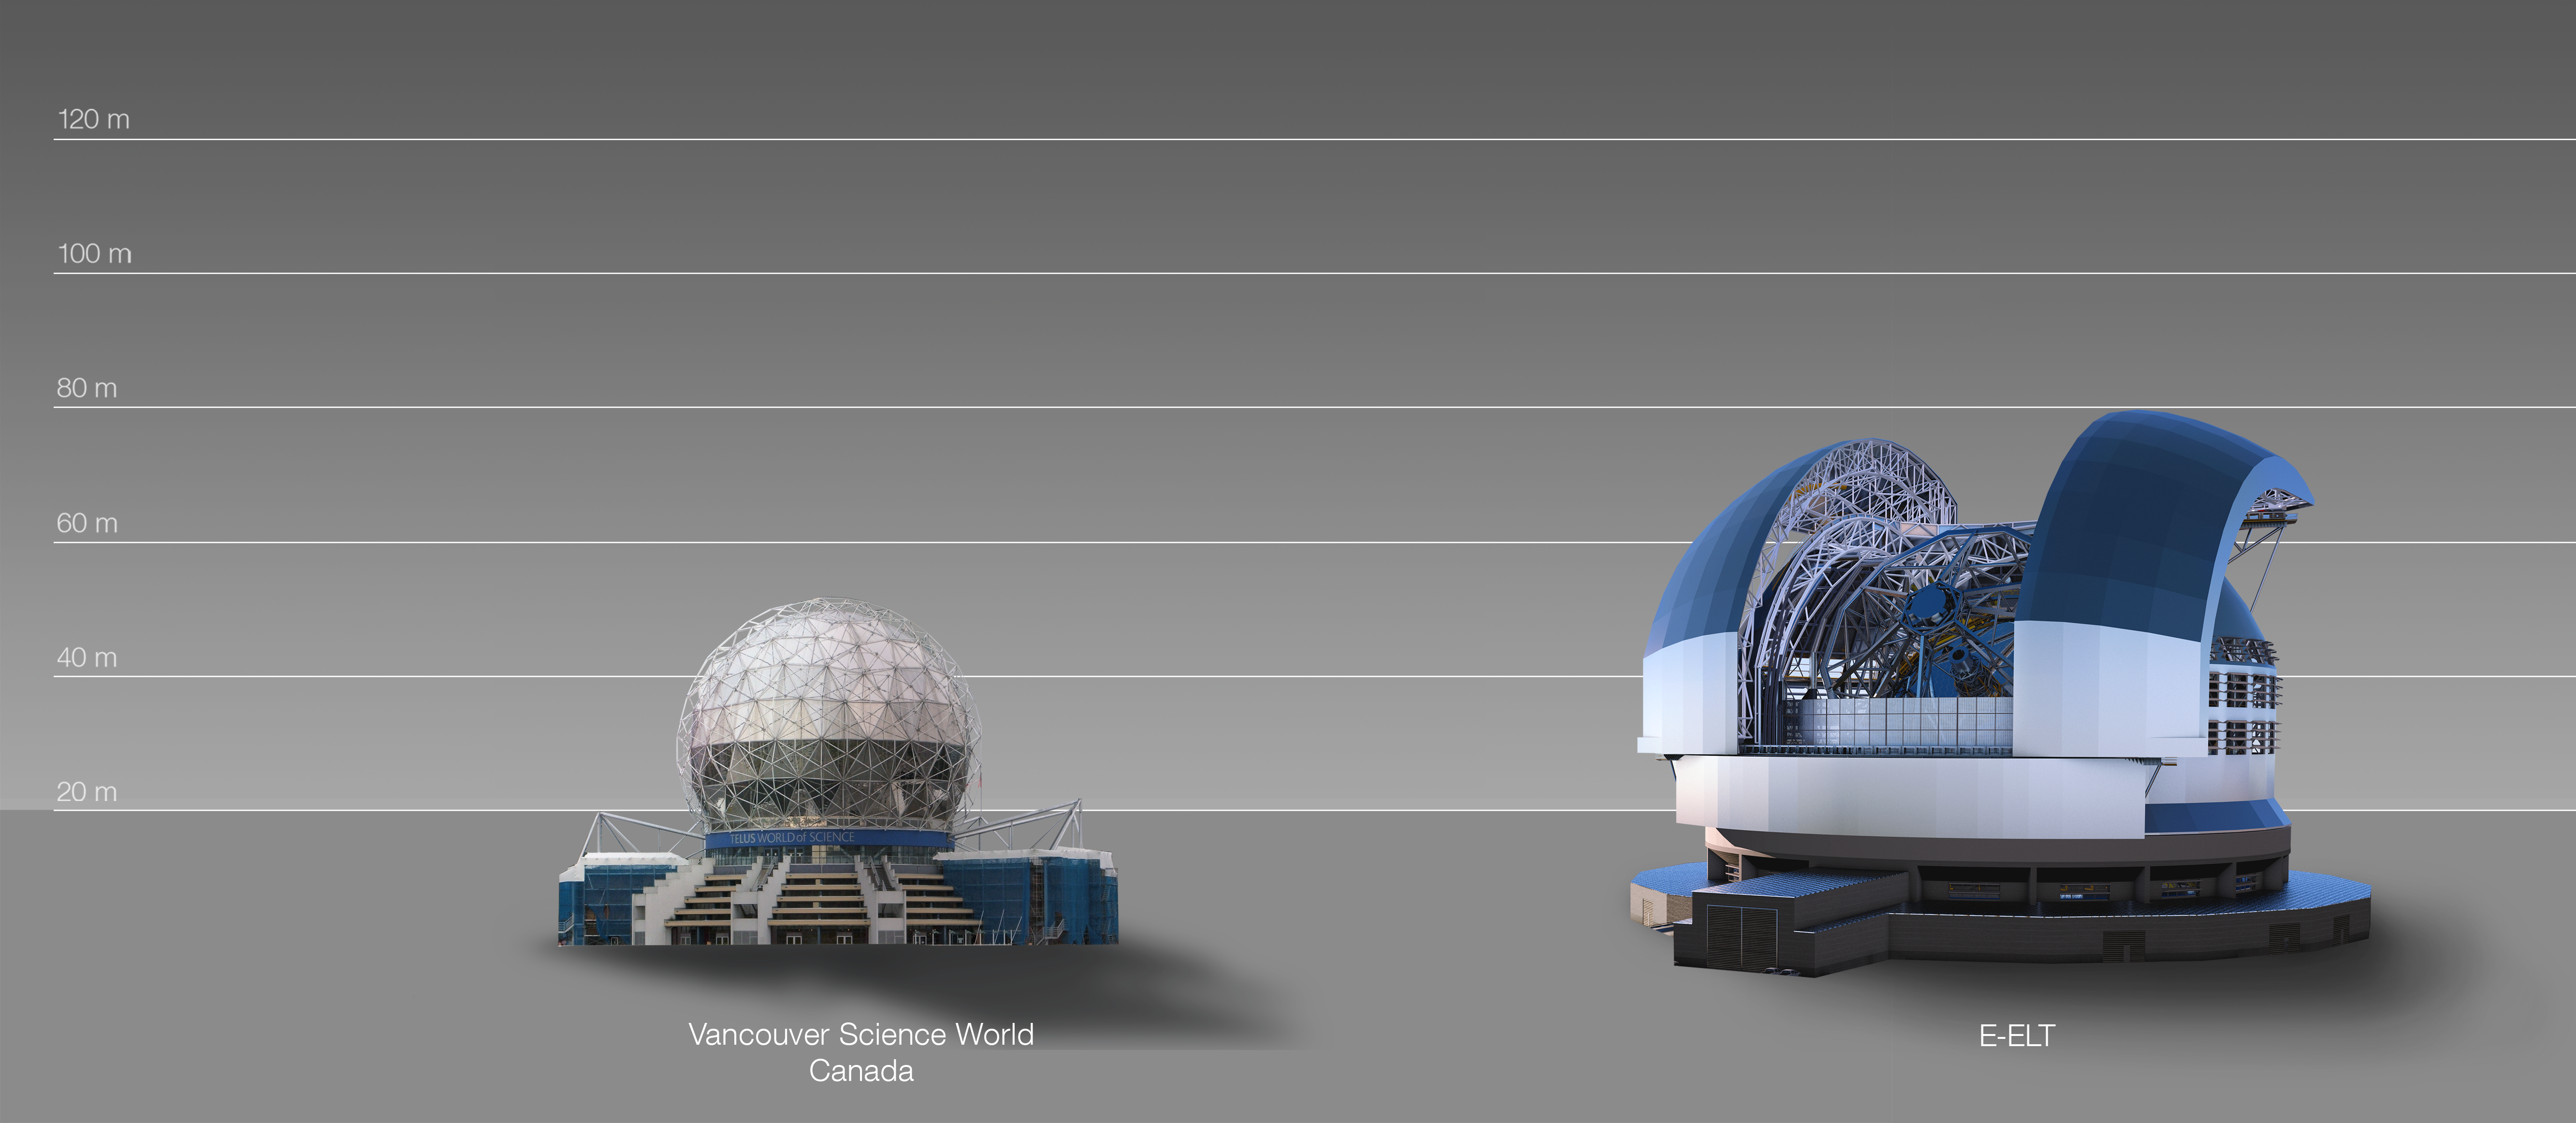

The ELT compared to the Vancouver Science World in Canada

This artist's impression compares the ELT to the Vancouver Science World in Canada.

The design for the ELT shown here was published in 2016. (eso1617)

Credit: ESO